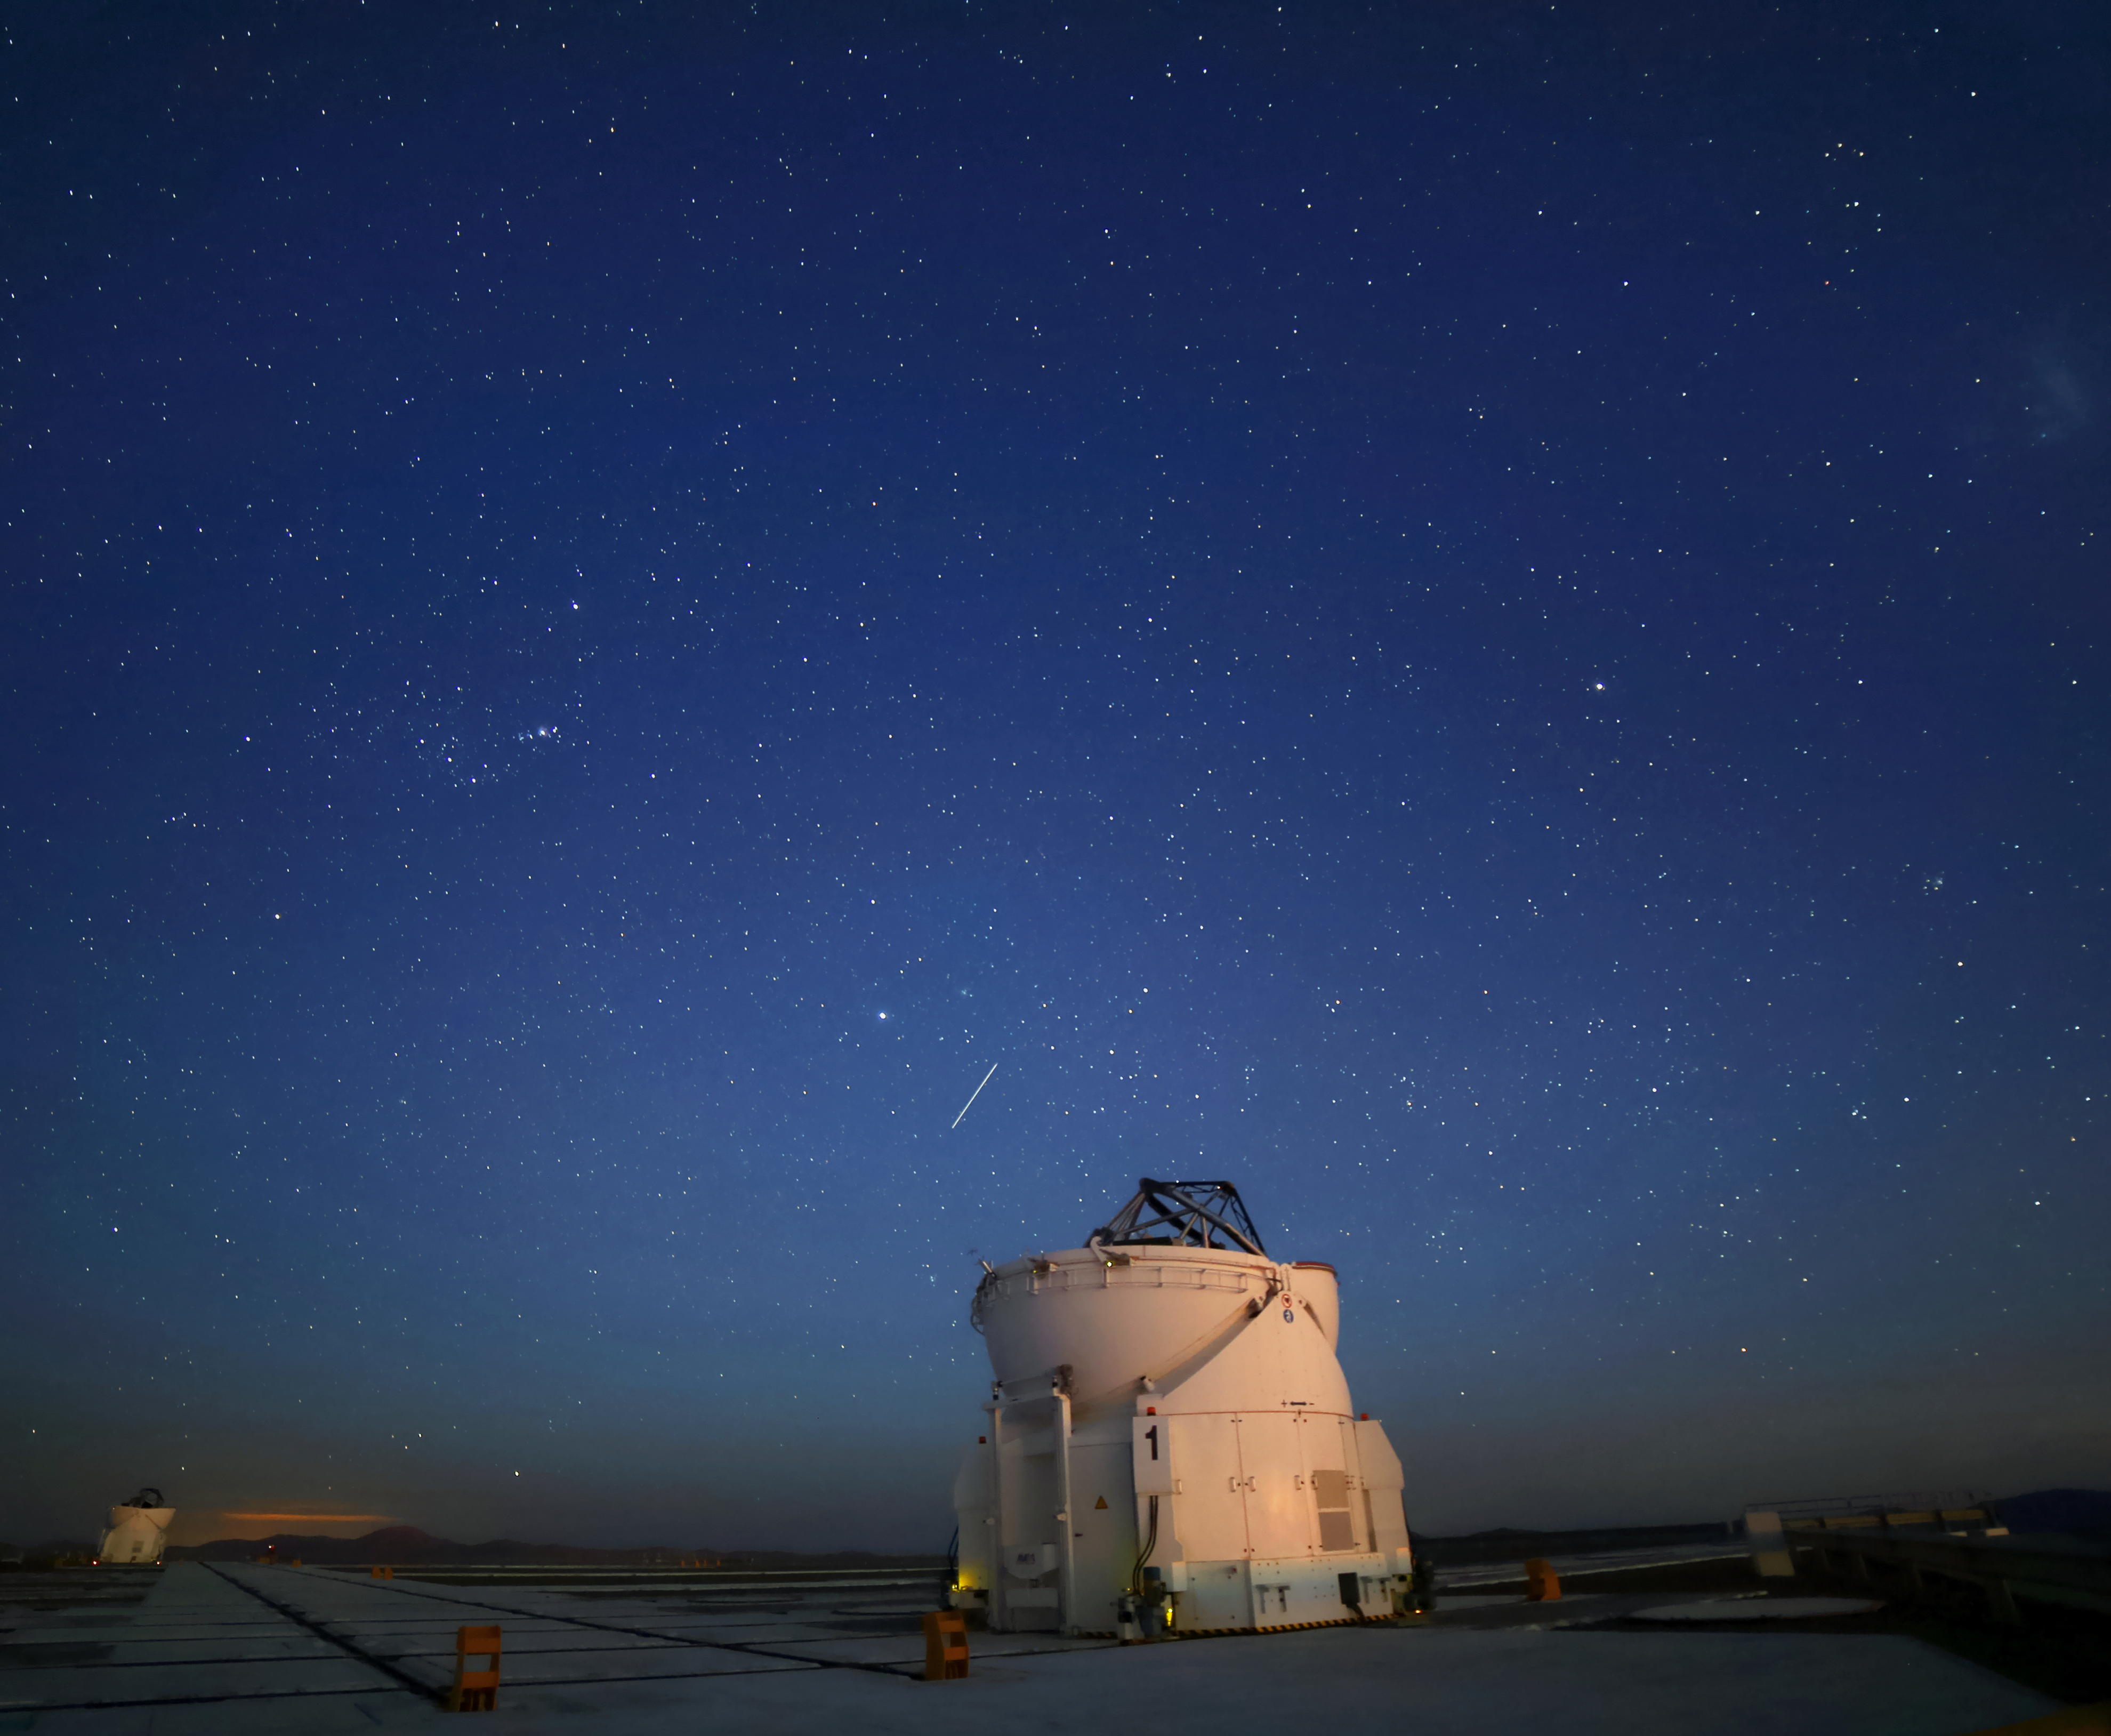

Paranal Auxiliary Telescope

One of the auxilary telescopes of the Paranal observatories is observing the night sky. What looks like the trail of a comet on the sky is indeed the Hubble Space Telescope passing by.

Credit: R. Wesson/ESO